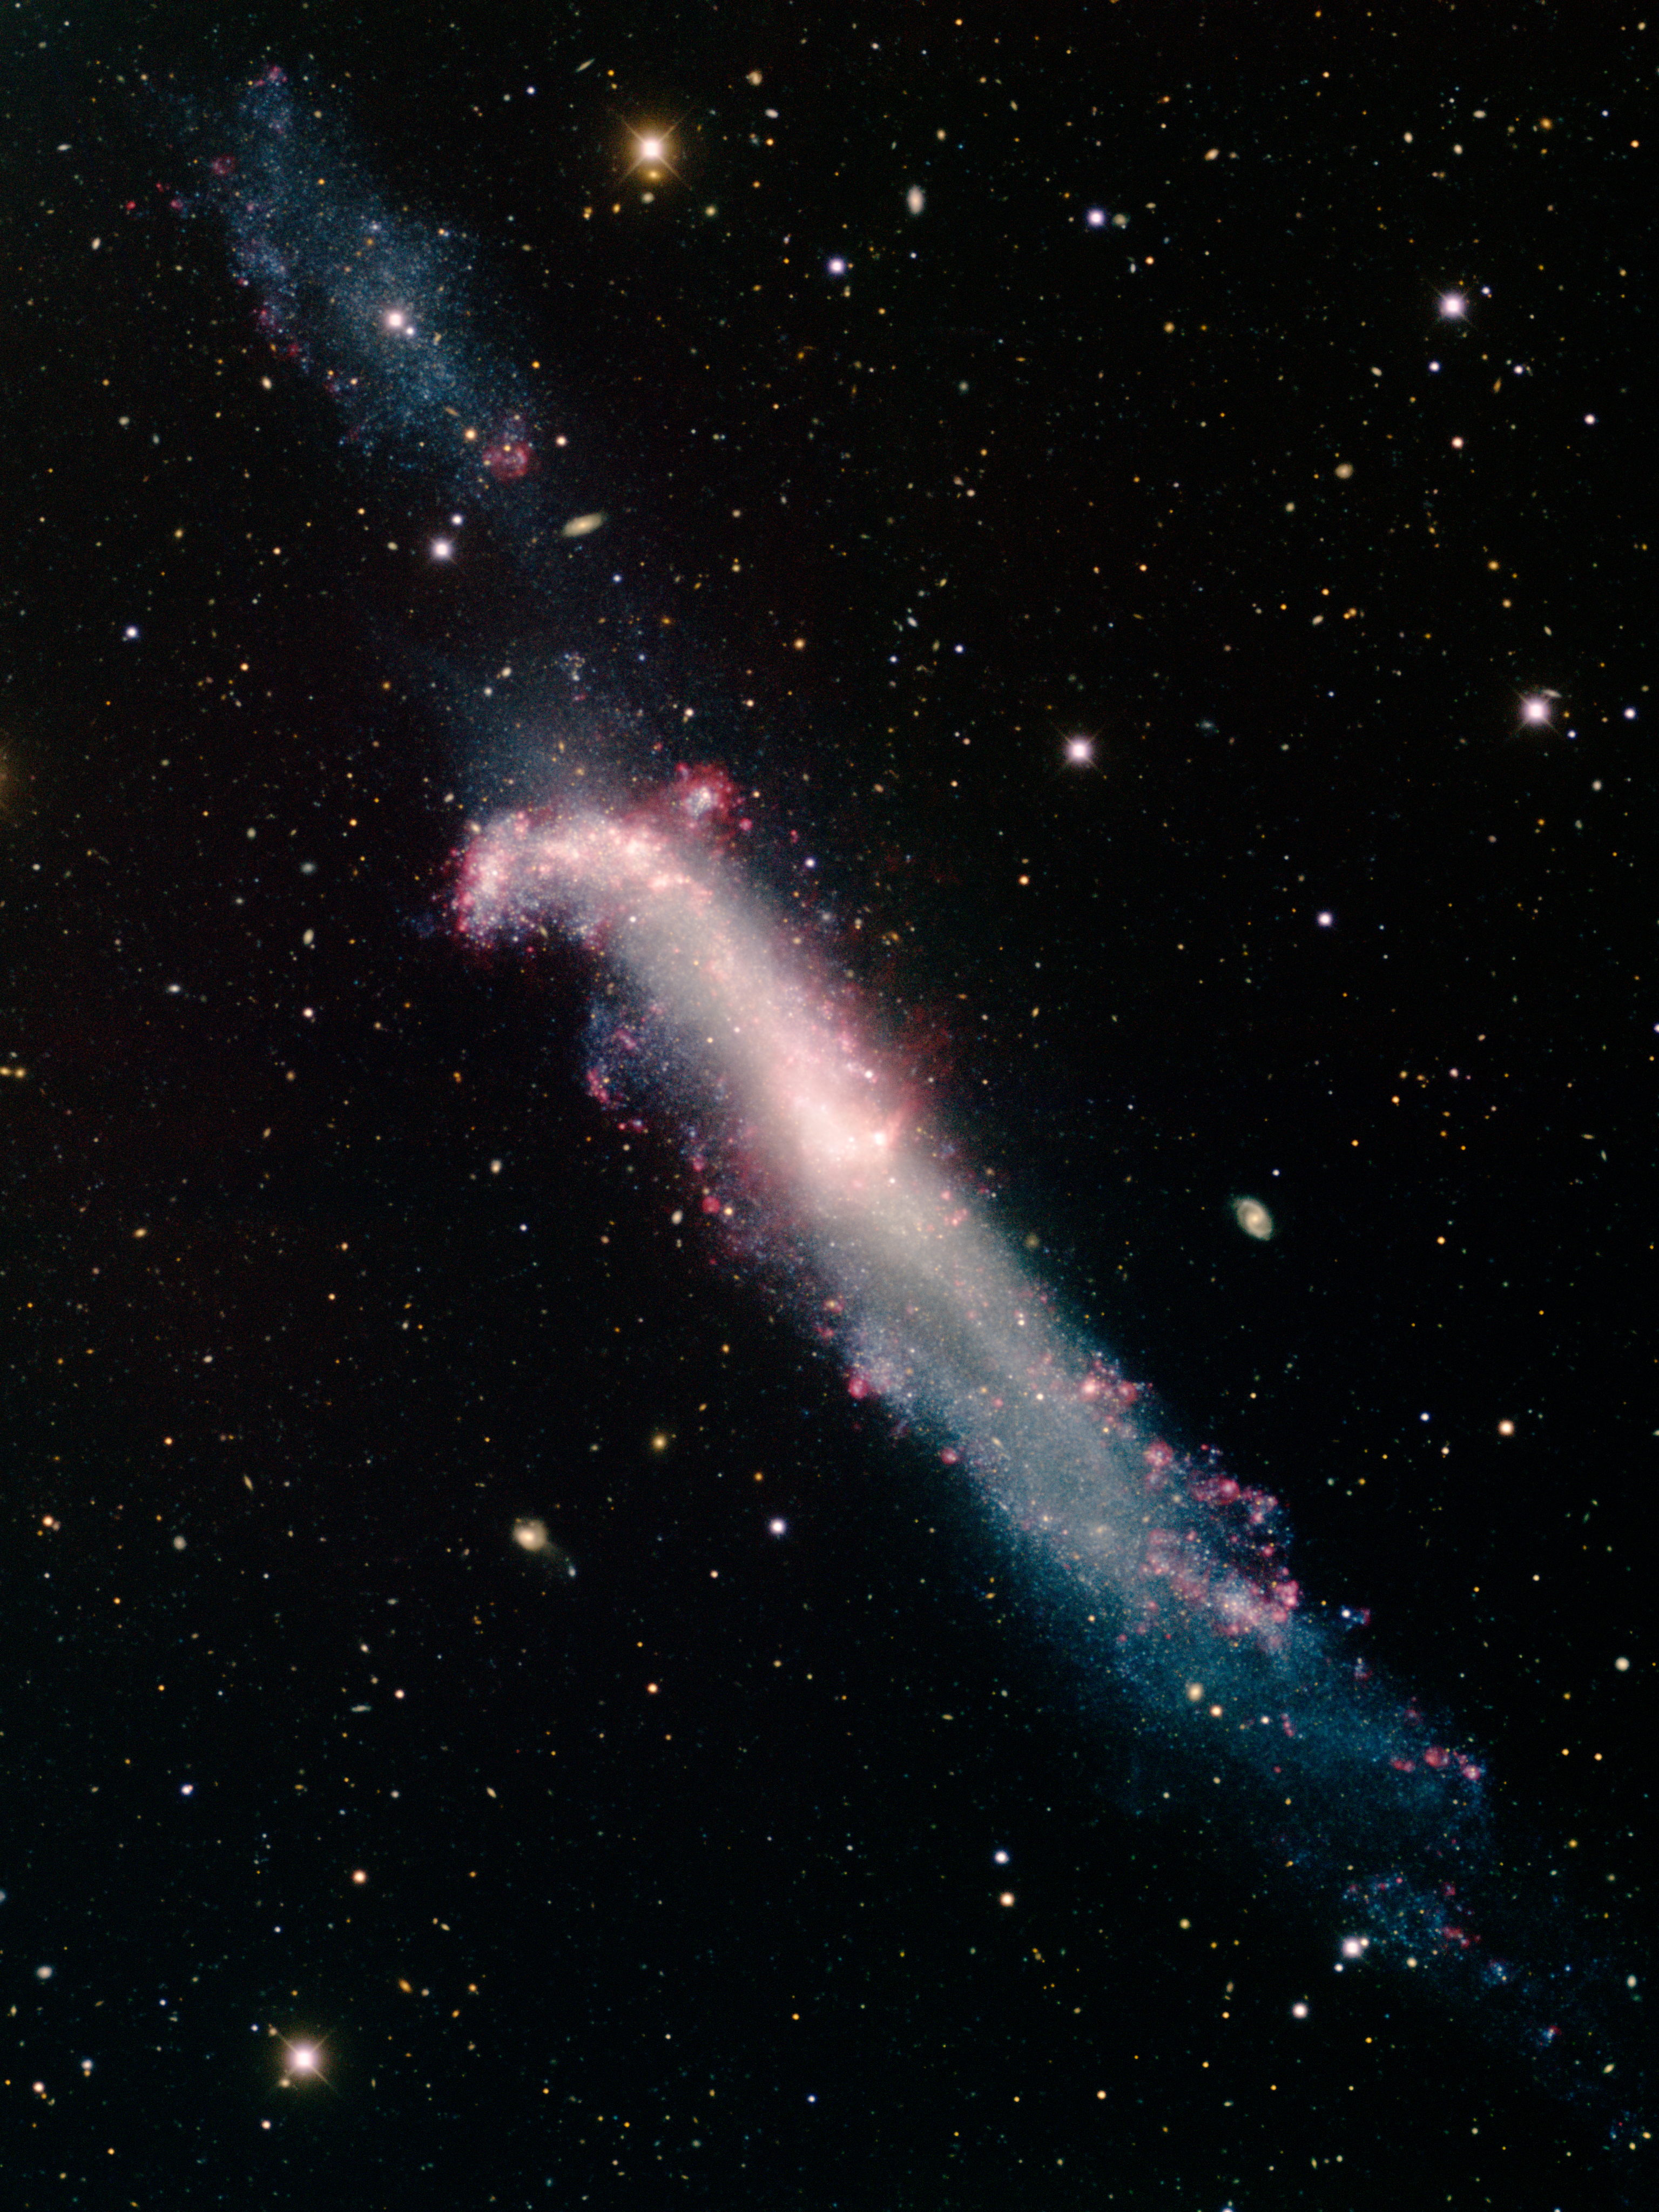

Hockey Stick Galaxy NGC 4656

This image was obtained with the wide-field view of the Mosaic camera on the Mayall 4-meter telescope at Kitt Peak National Observatory. NGC 4656, also known informally as the "hockey stick galaxy," is a distorted edge-on spiral galaxy. Its distinctive shape is due to a recent gravitational interaction with the galaxy NGC 4631. It is not yet certain, but these two galaxies may be in the early stages of merging. The faint object in the upper-left corner may not be part of the galaxy, but instead be a dwarf galaxy in the process of merging with NGC 4656. The image was generated with observations in the B (blue), V (green), I (orange) and Hydrogen-Alpha (red) filters. In this image, North is up, East is to the left.

Credit: T.A. Rector (University of Alaska Anchorage) and H. Schweiker (WIYN and NOIRLab/NSF/AURA)